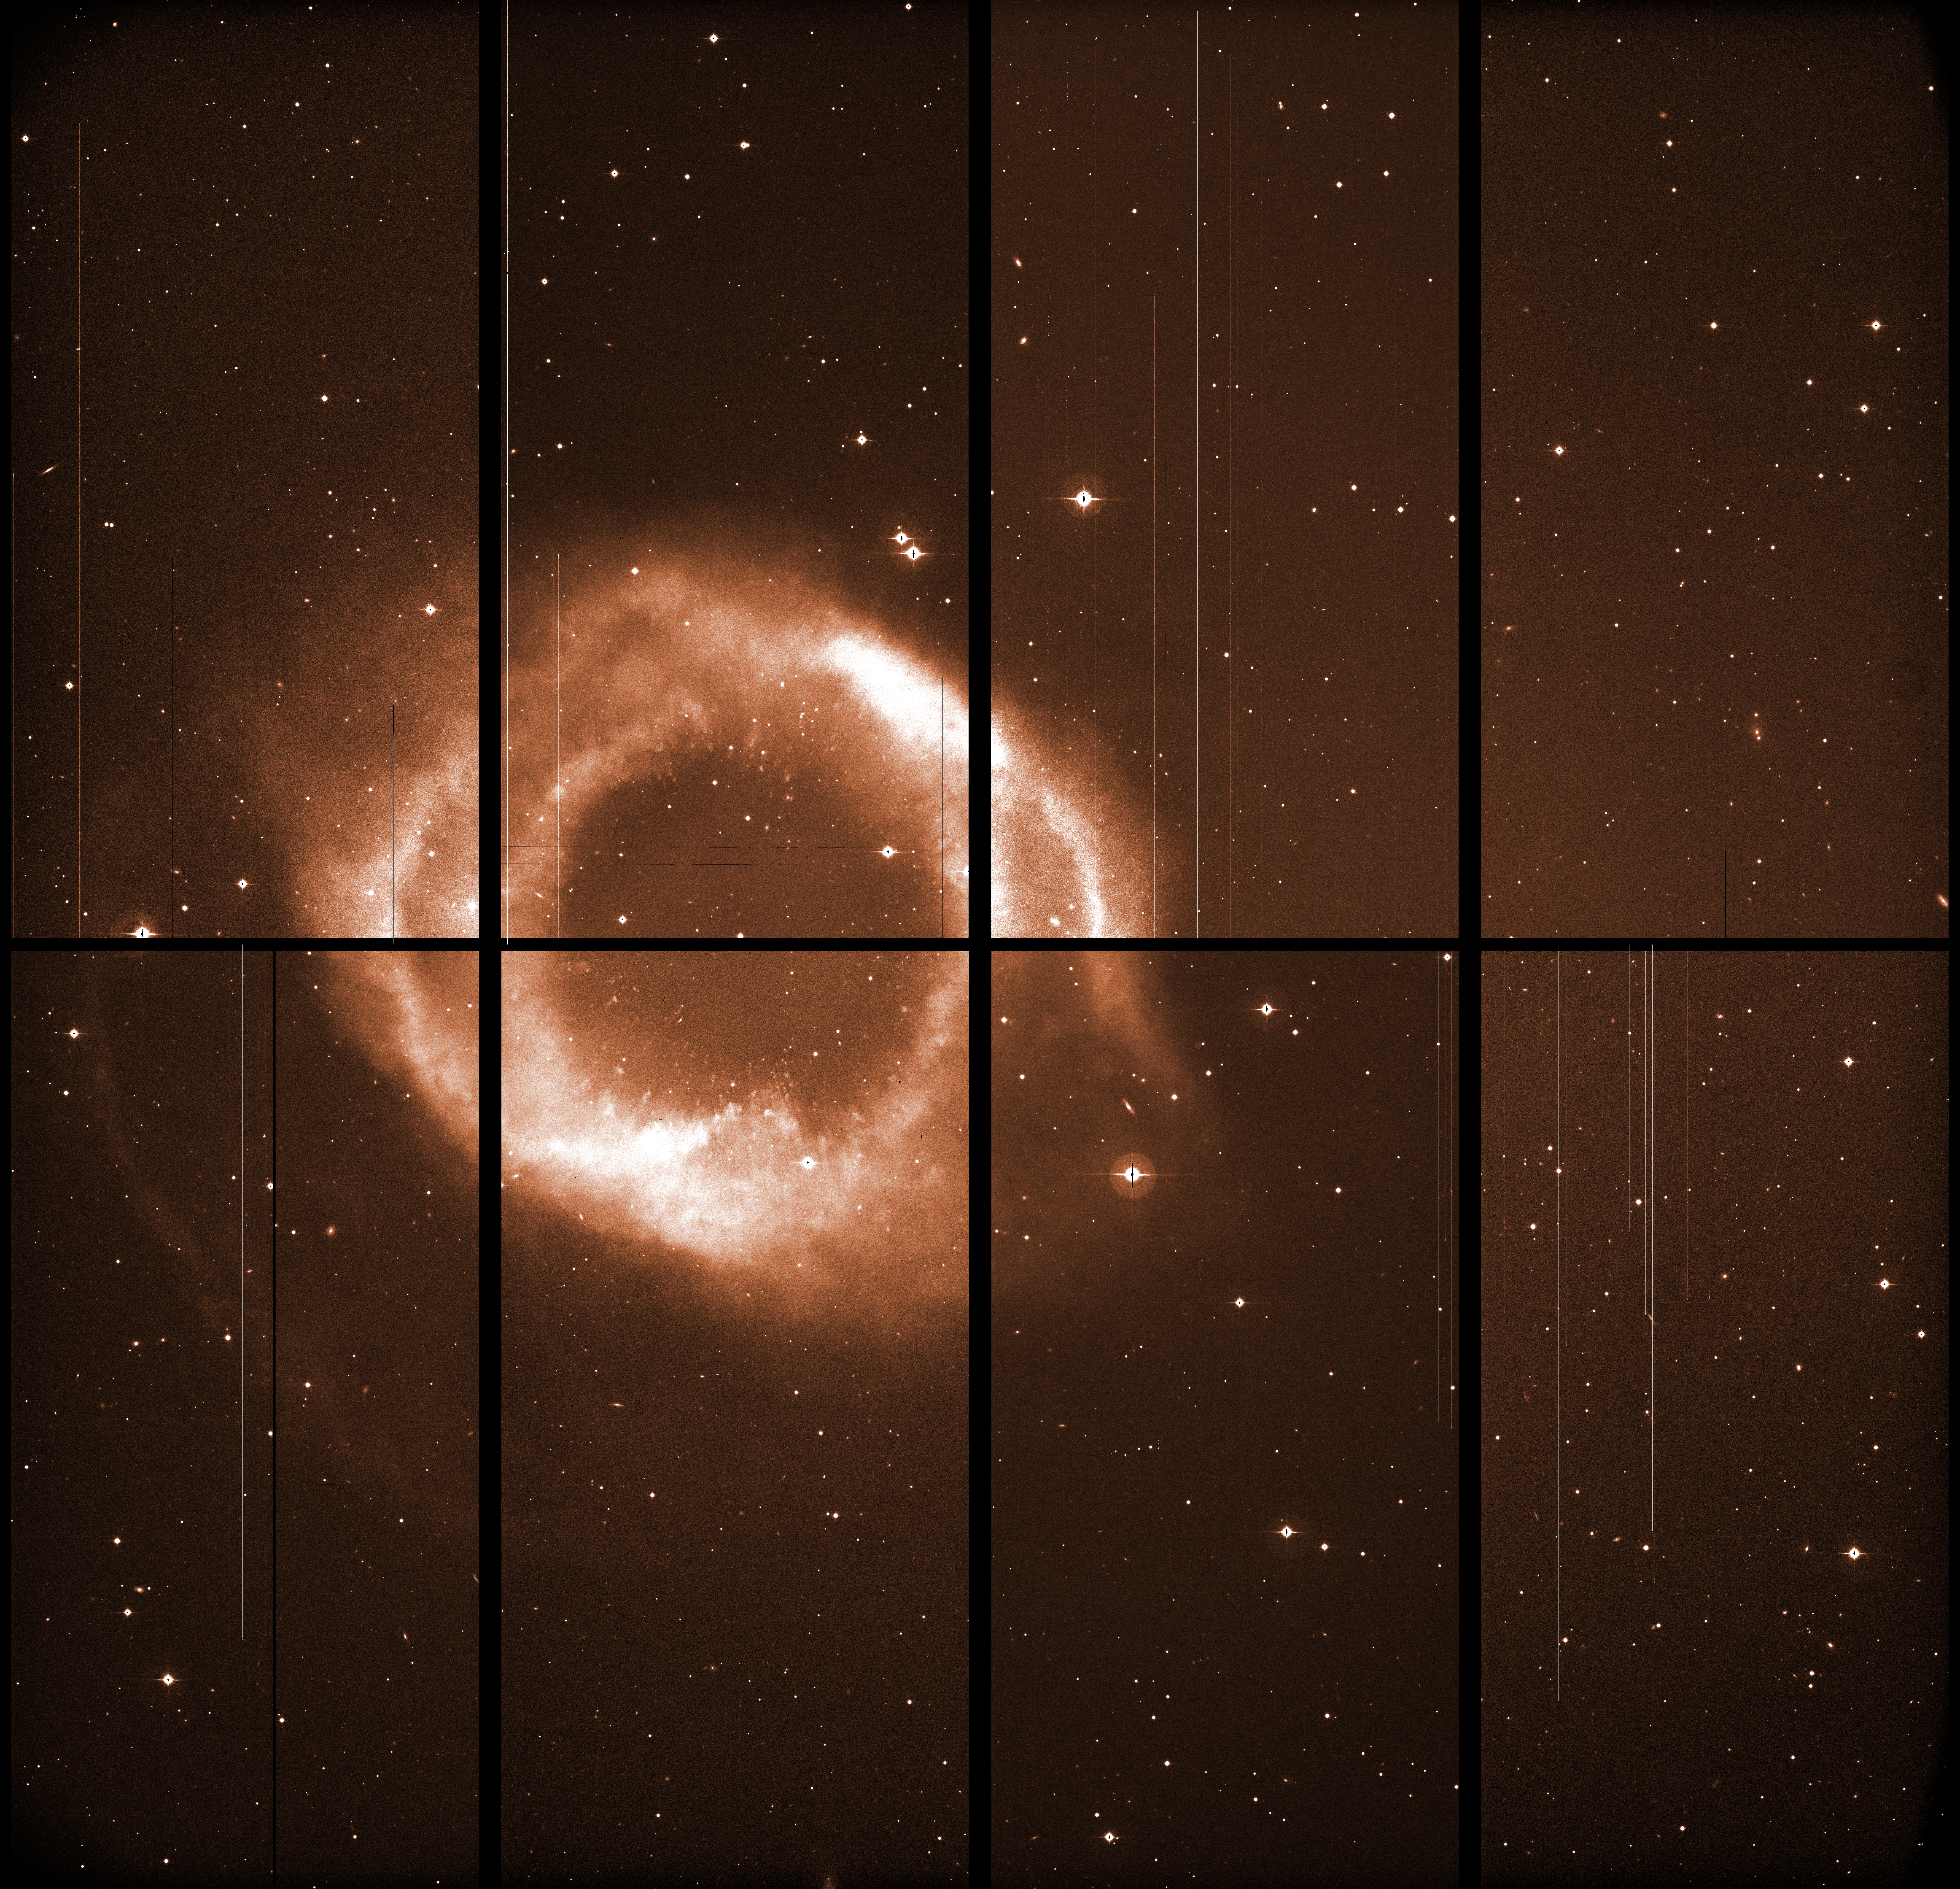

The Helix Nebula with WFI

This raw image, straight from the WFI instrument on La Silla, was used together with many others to produce the iconic photo of the Helix Nebula. The images taken with astronomical instruments are always in intensity scale: the colour information is obtained by taking exposures through different glass filters. The 8 individual 8-Mpix detectors are visible, separated by black gaps. In the final image, these are filled combining images taken at slightly different positions. Some defects of the images are visible: long “bleeds” caused by bright stars saturating the detector, and bad columns causing bright or dark vertical lines.

Credit: ESO